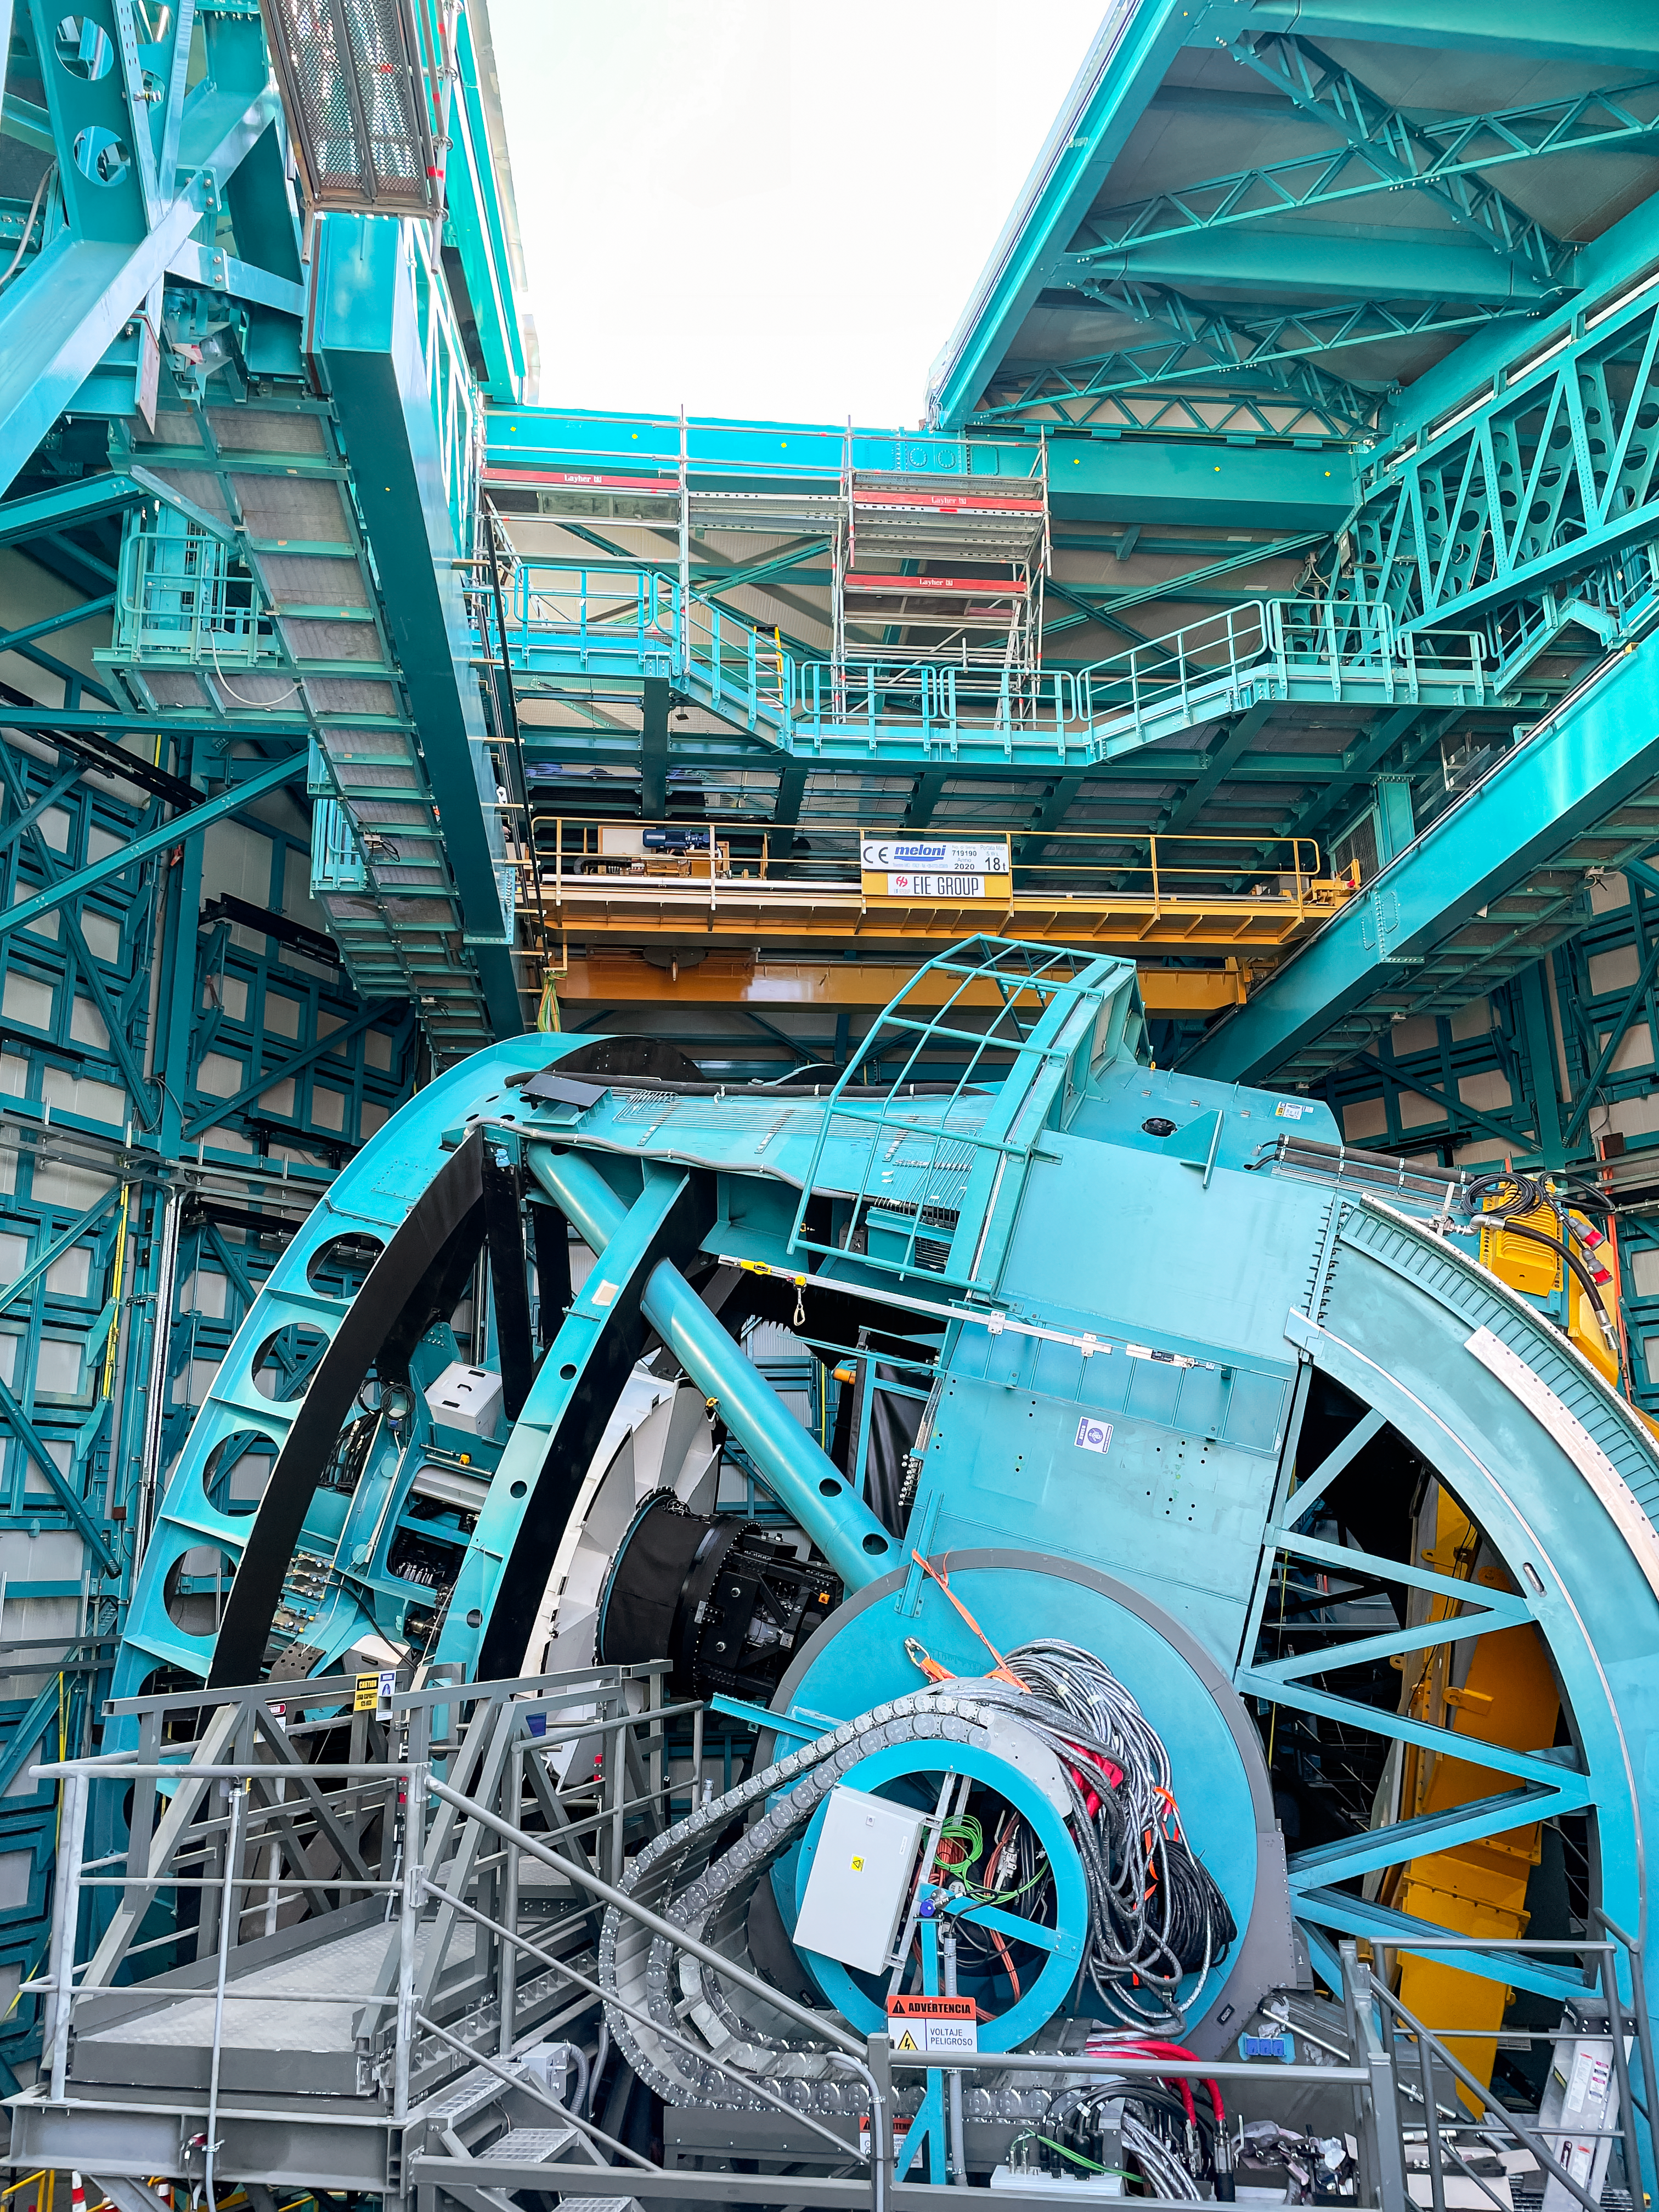

Rubin dome half open

Side view of the NSF-DOE Rubin Observatory telescope mount with the partially open dome above.

Credit: RubinObs/NOIRLab/SLAC/NSF/DOE/AURA